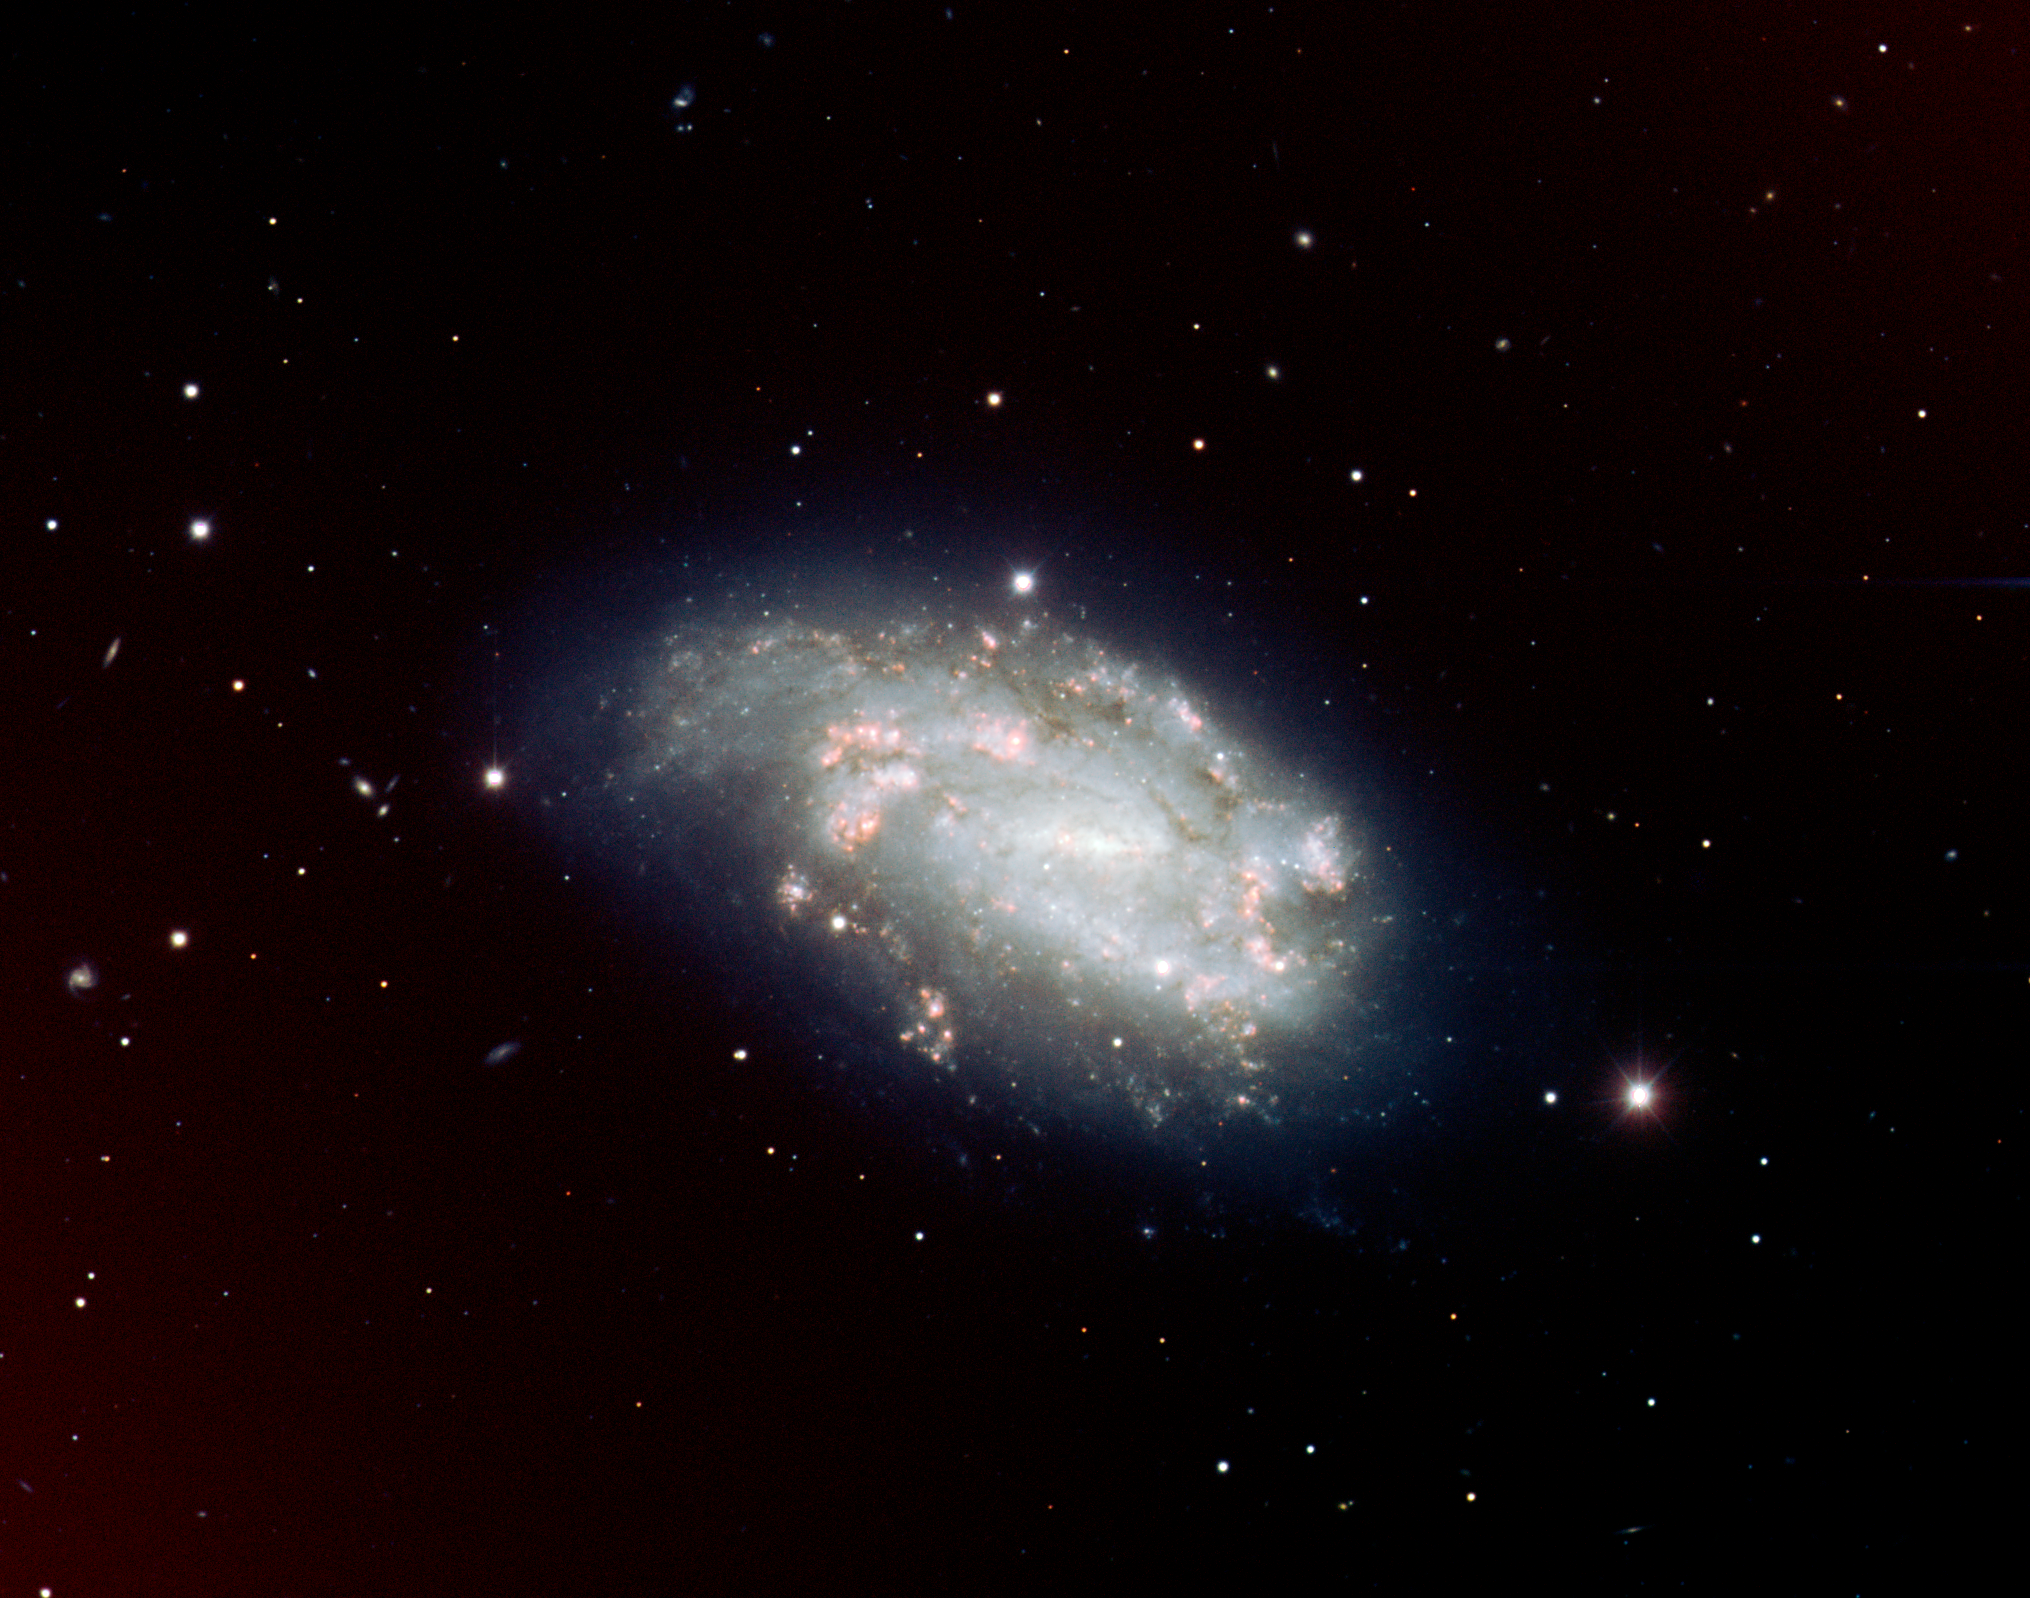

Supernova 2005dh and spiral galaxy NGC 1559

Colour-composite image of the spiral galaxy NGC 1559 in the Reticulum constellation, obtained with the multi-mode FORS1 instrument on ESO's 8.2m VLT. The supernova, SN 2005df, is visible as the bright star just above the galaxy. Many background galaxies can also be seen in this image.

Credit: ESO